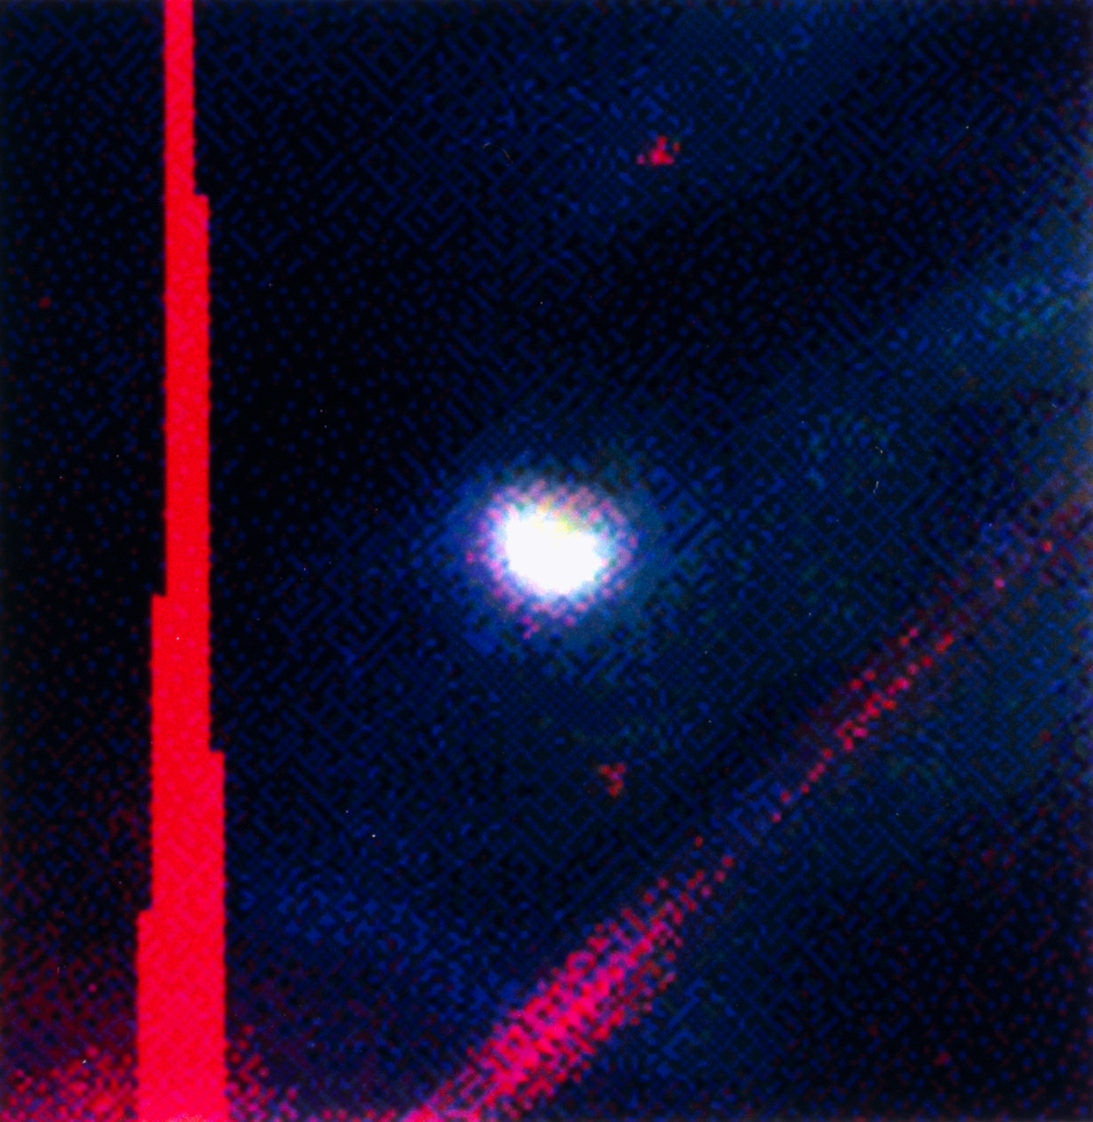

A proplyd in the Lagoon Nebula

This photo shows a small sky area around the central star of G5.97-1.17, an ultra-compact HII-region (UCHR) in the Lagoon Nebula. This spectacular interstellar nebula, also known as Messier 8 or M8, is seen in the direction of the southern constellation of Sagittarius.

Observations described in eso9708 have shown that this star is surrounded by a proplyd (PROto-PLanetarY Disk).

The image is a colour composite based on HST-WFPC2 images obtained through narrow-band optical filtres, isolating the light of doubly ionized oxygen atoms ([OIII]; blue) and atomic hydrogen (H-alpha; green) and in a far-red band (red). Two more faint stars are seen in this image while the bright star Her 36 is outside the border of the image (its location is at the lower left, at the intersection of the vertical, saturated CCD column and the 45° line caused by the light diffracted in the telescope).

Credit: NASA/ESA